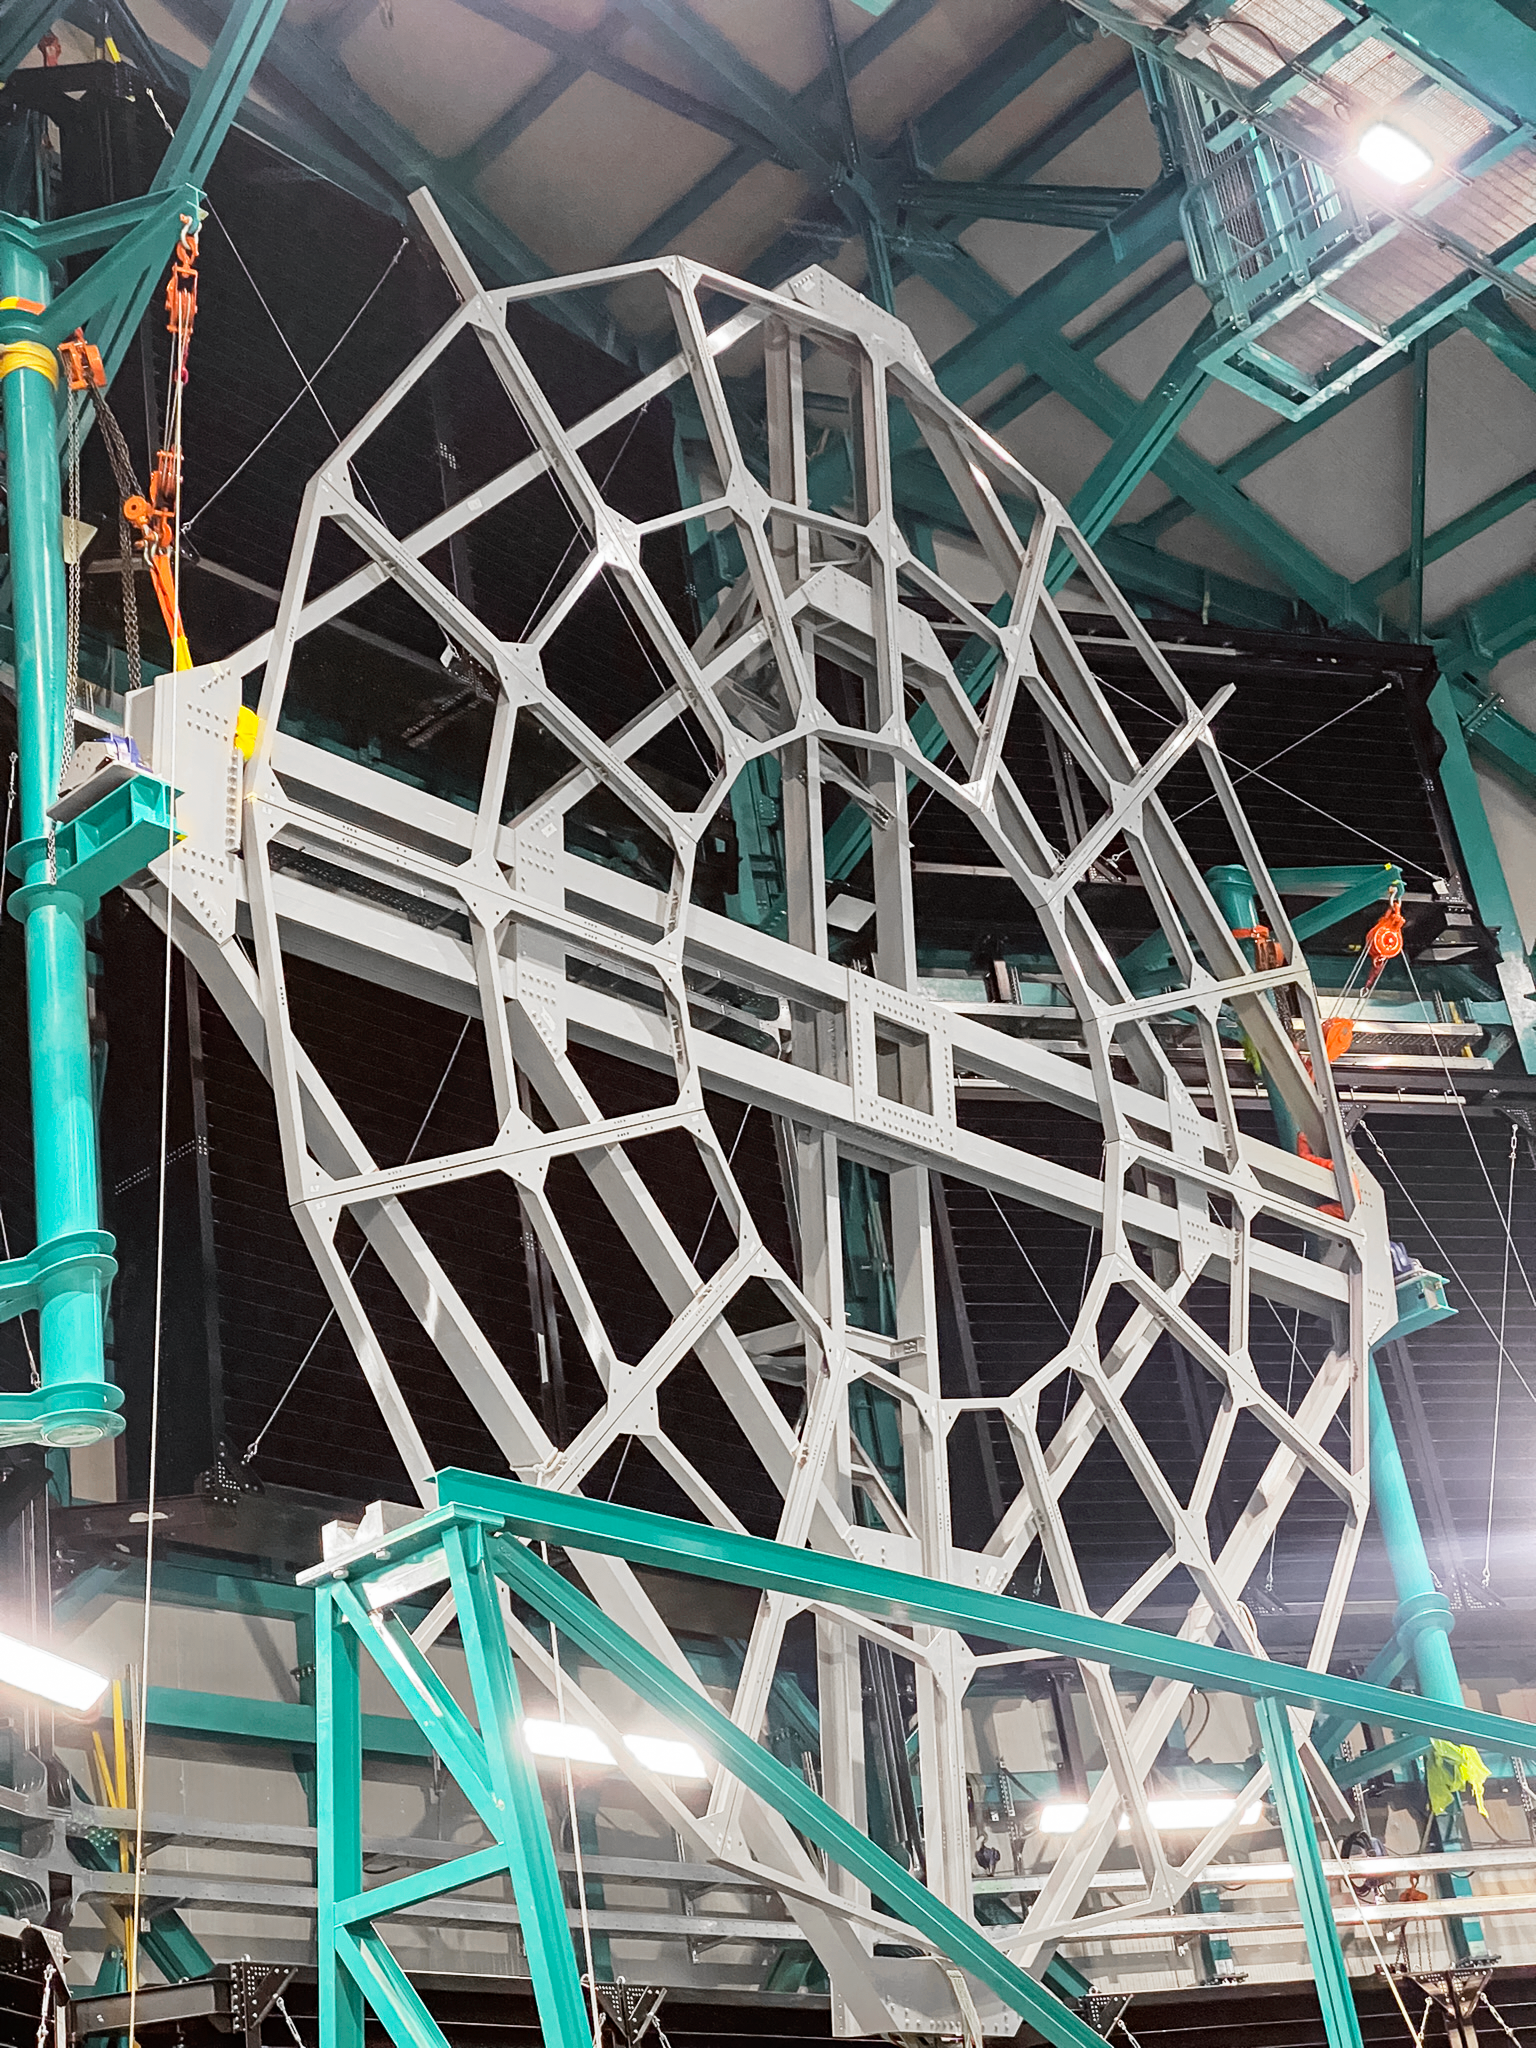

Rubin Calibration Screen

Calibration screen

Credit: RubinObs/NSF/AURA